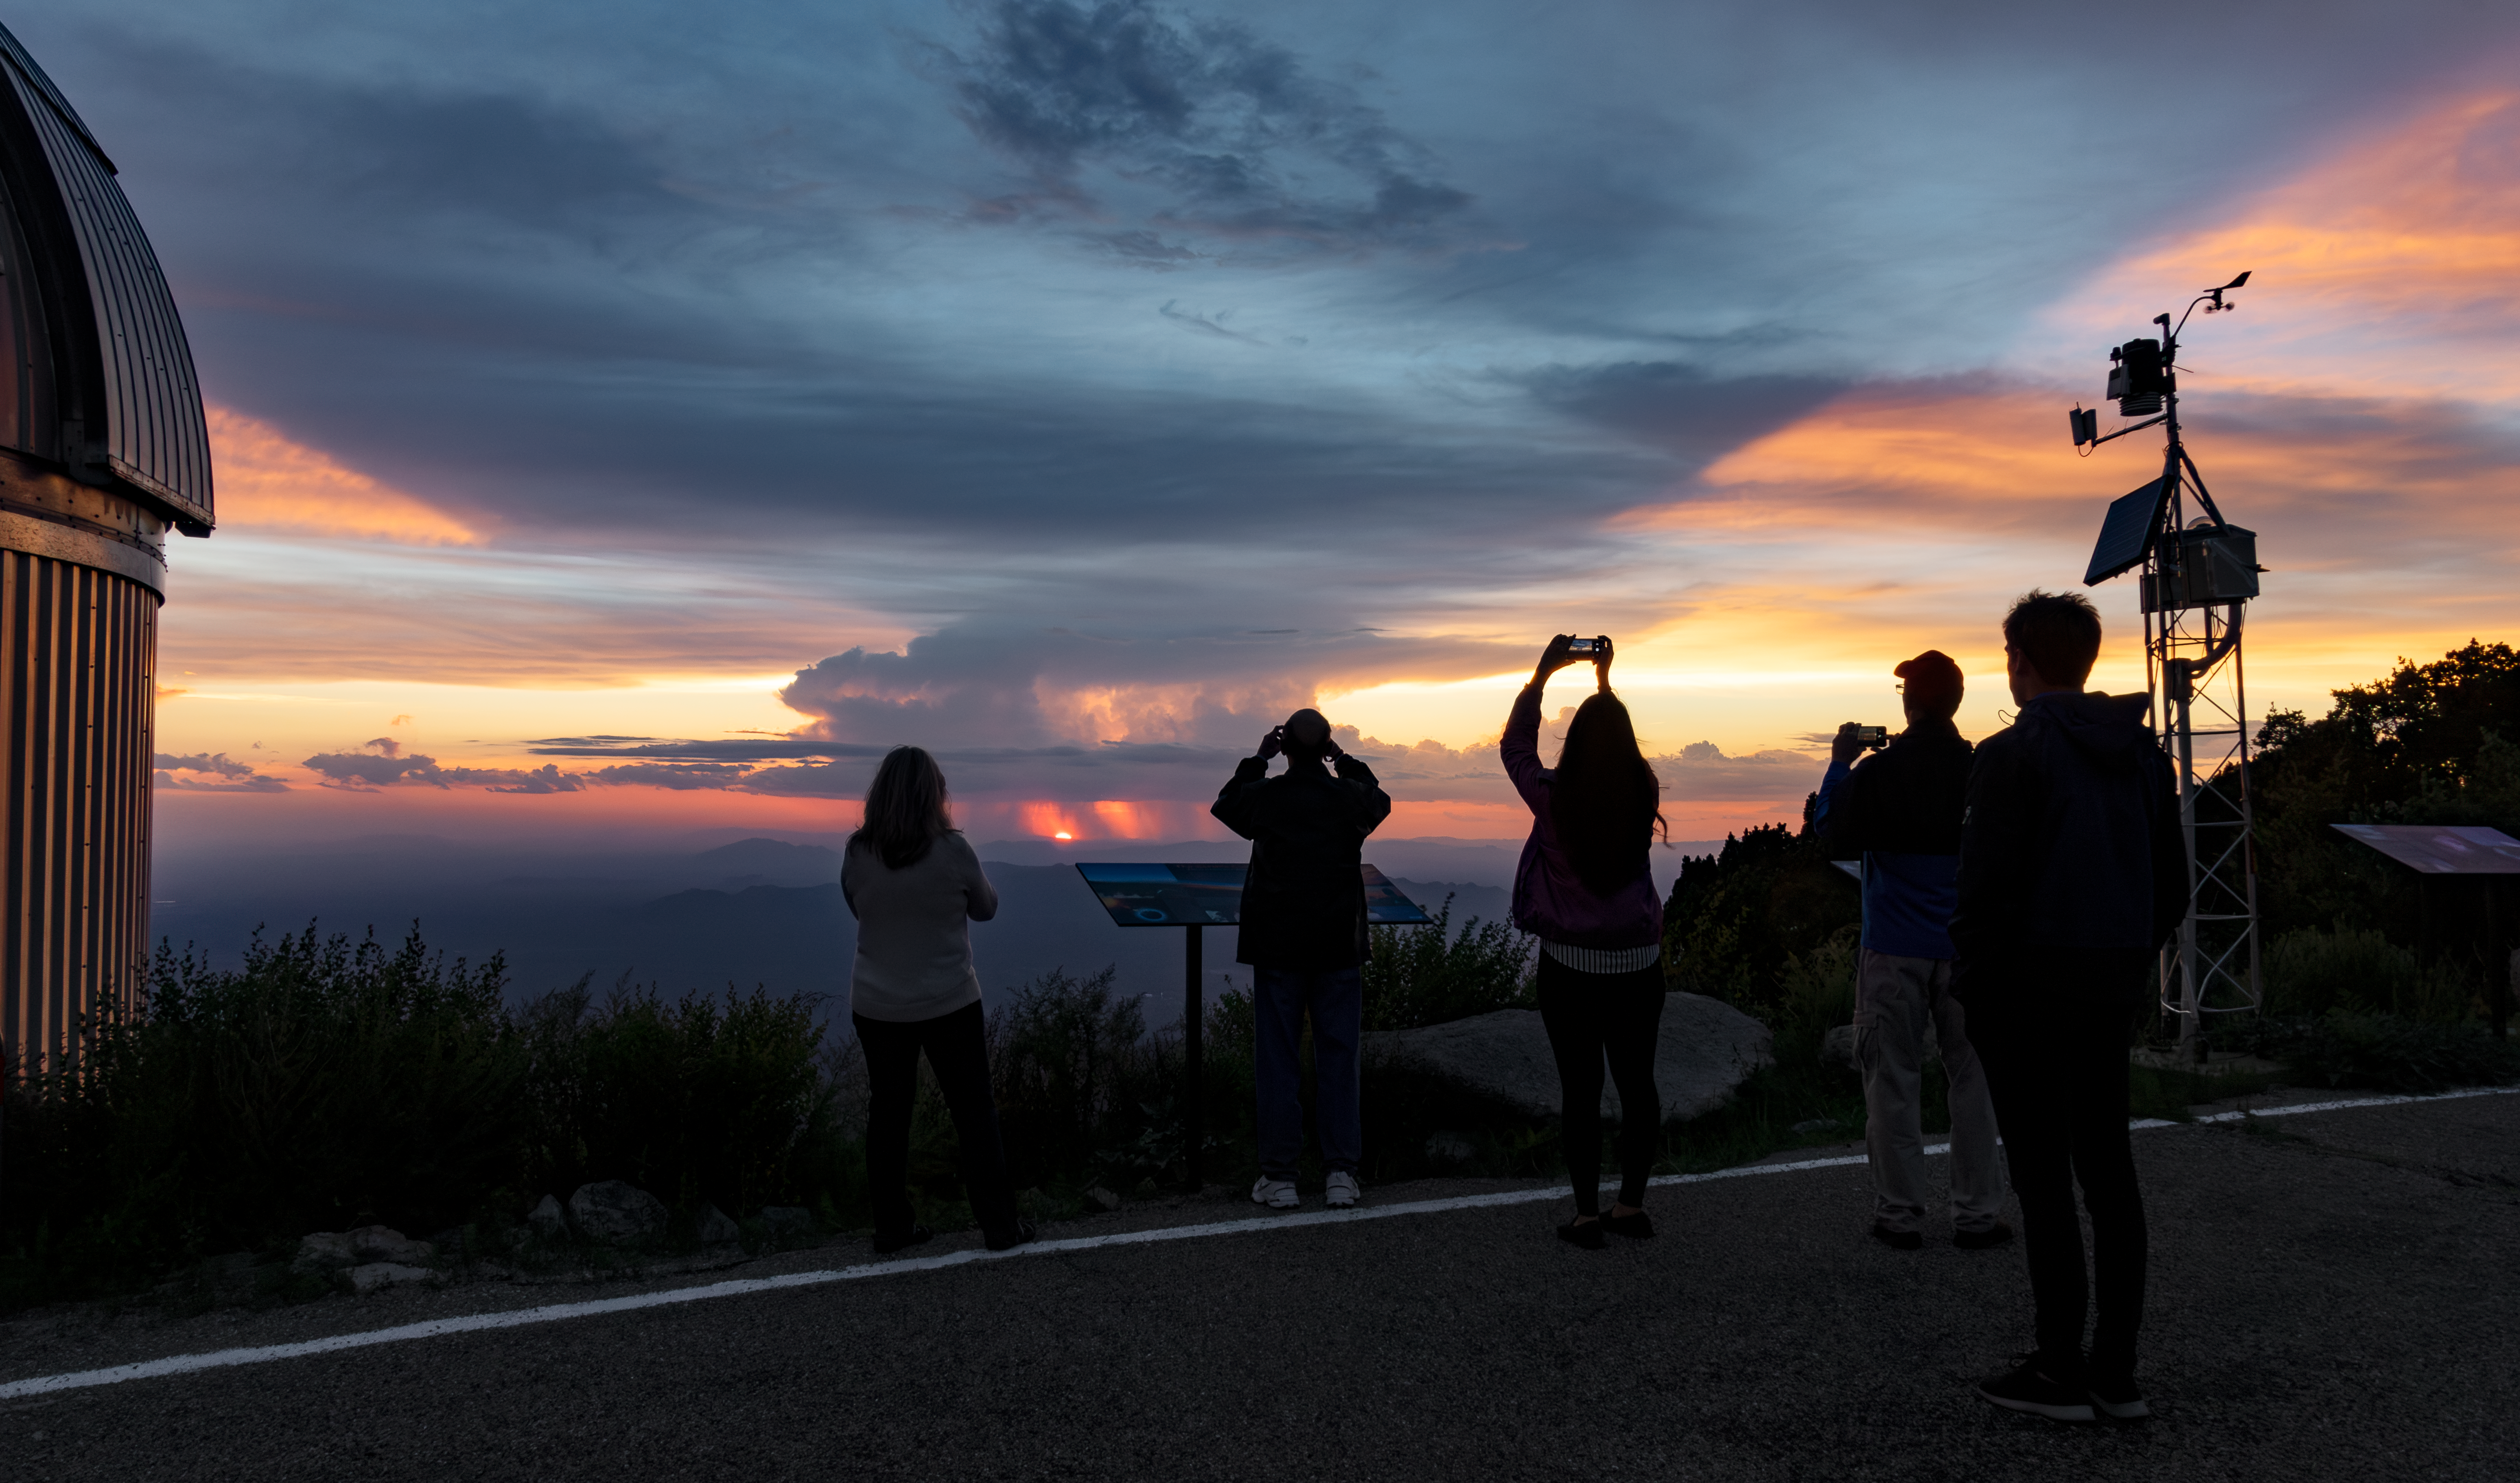

Sunset at Kitt Peak

Visitors watch the sunset at Kitt Peak National Observatory.

Credit: KPNO/NOIRLab/NSF/AURA/D. Salman